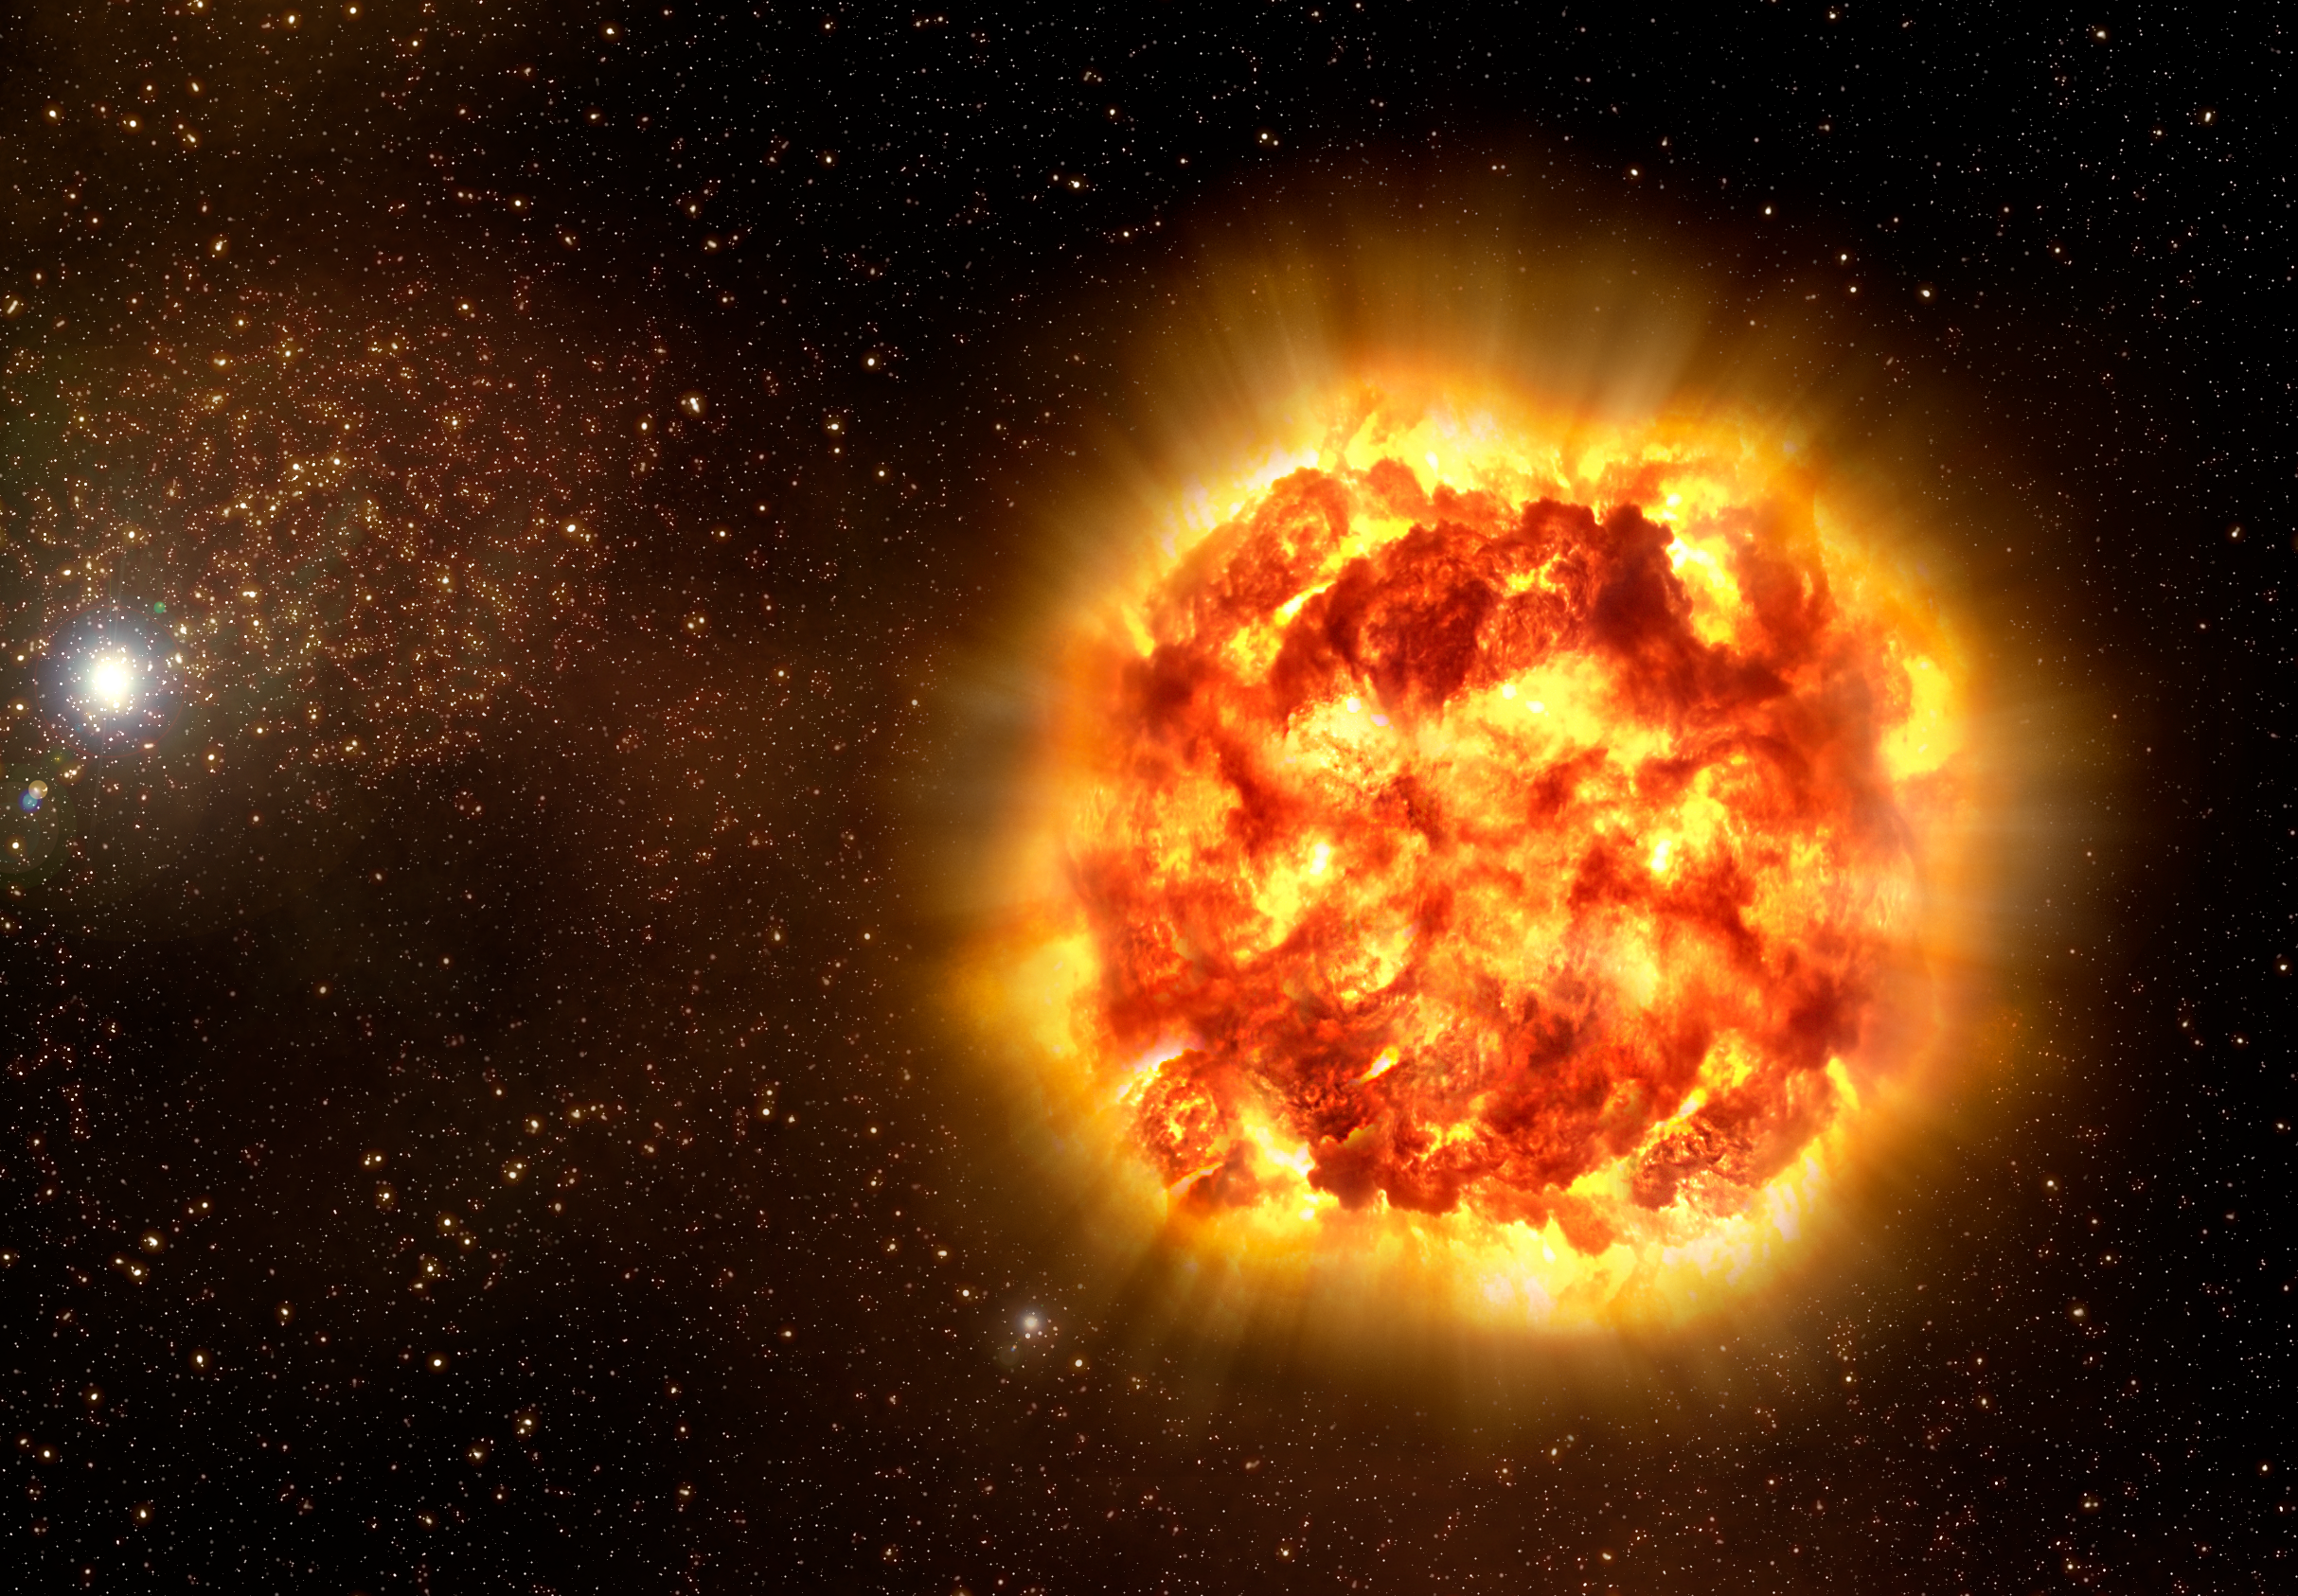

Asymmetric ashes (artist's impression)

Artist's impression of how Type Ia supernovae may look like as revealed by spectro-polarimetry observations. The outer regions of the blast cloud is asymmetric, with different materials found in 'clumps', while the inner regions are smooth. Using observations of 17 supernovae made over more than 10 years with ESO's Very Large Telescope and the McDonald Observatory's Otto Struve Telescope, astronomers inferred the shape and structure of the debris cloud thrown out from Type Ia supernovae.

Such supernovae are thought to be the result of the explosion of a small and dense star — a white dwarf — inside a binary system. As its companion continuously spills matter onto the white dwarf, the white dwarf reaches a critical mass, leading to a fatal instability and the supernova. But what sparks the initial explosion, and how the blast travels through the star have long been thorny issues. The study shows that the outer regions of the blast cloud is asymmetric, with different materials found in 'clumps', while the inner regions are smooth.

Credit: ESO